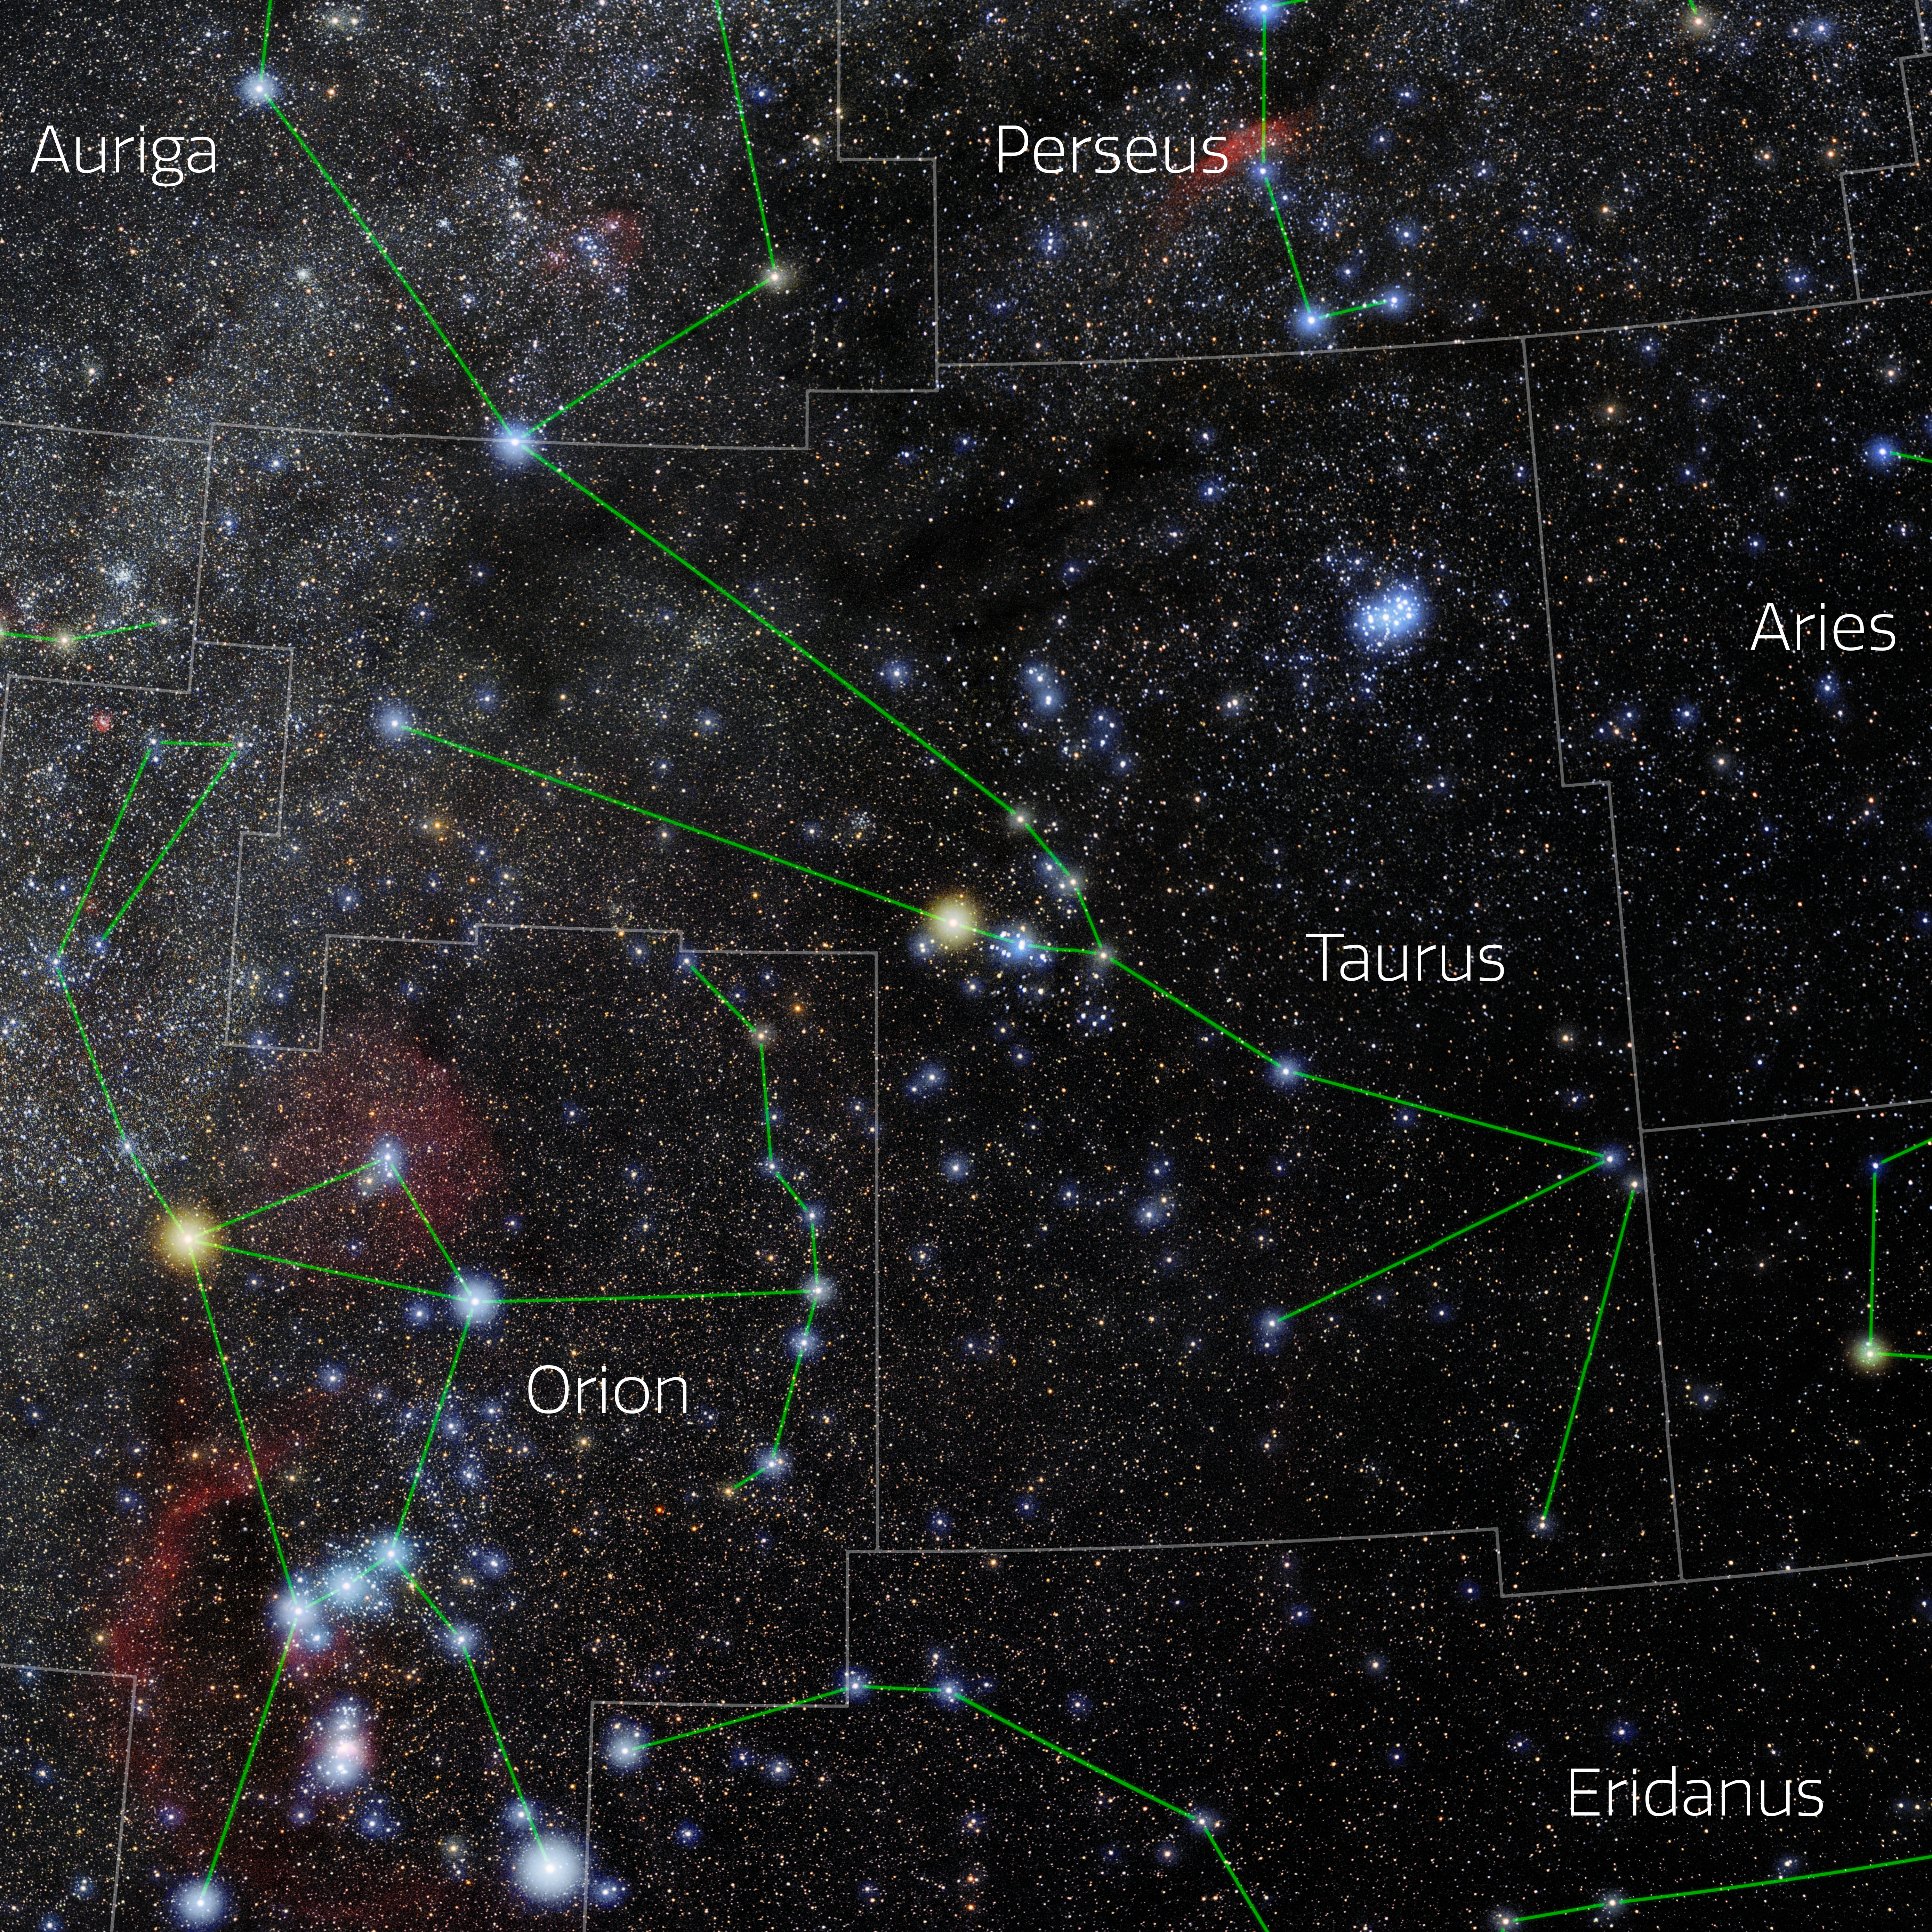

Taurus (Annotated)

Photo of the constellation Taurus with annotations from IAU and Sky & Telescope. Here is the non-annotated version.

Credit: E. Slawik/NOIRLab/NSF/AURA/M. Zamani